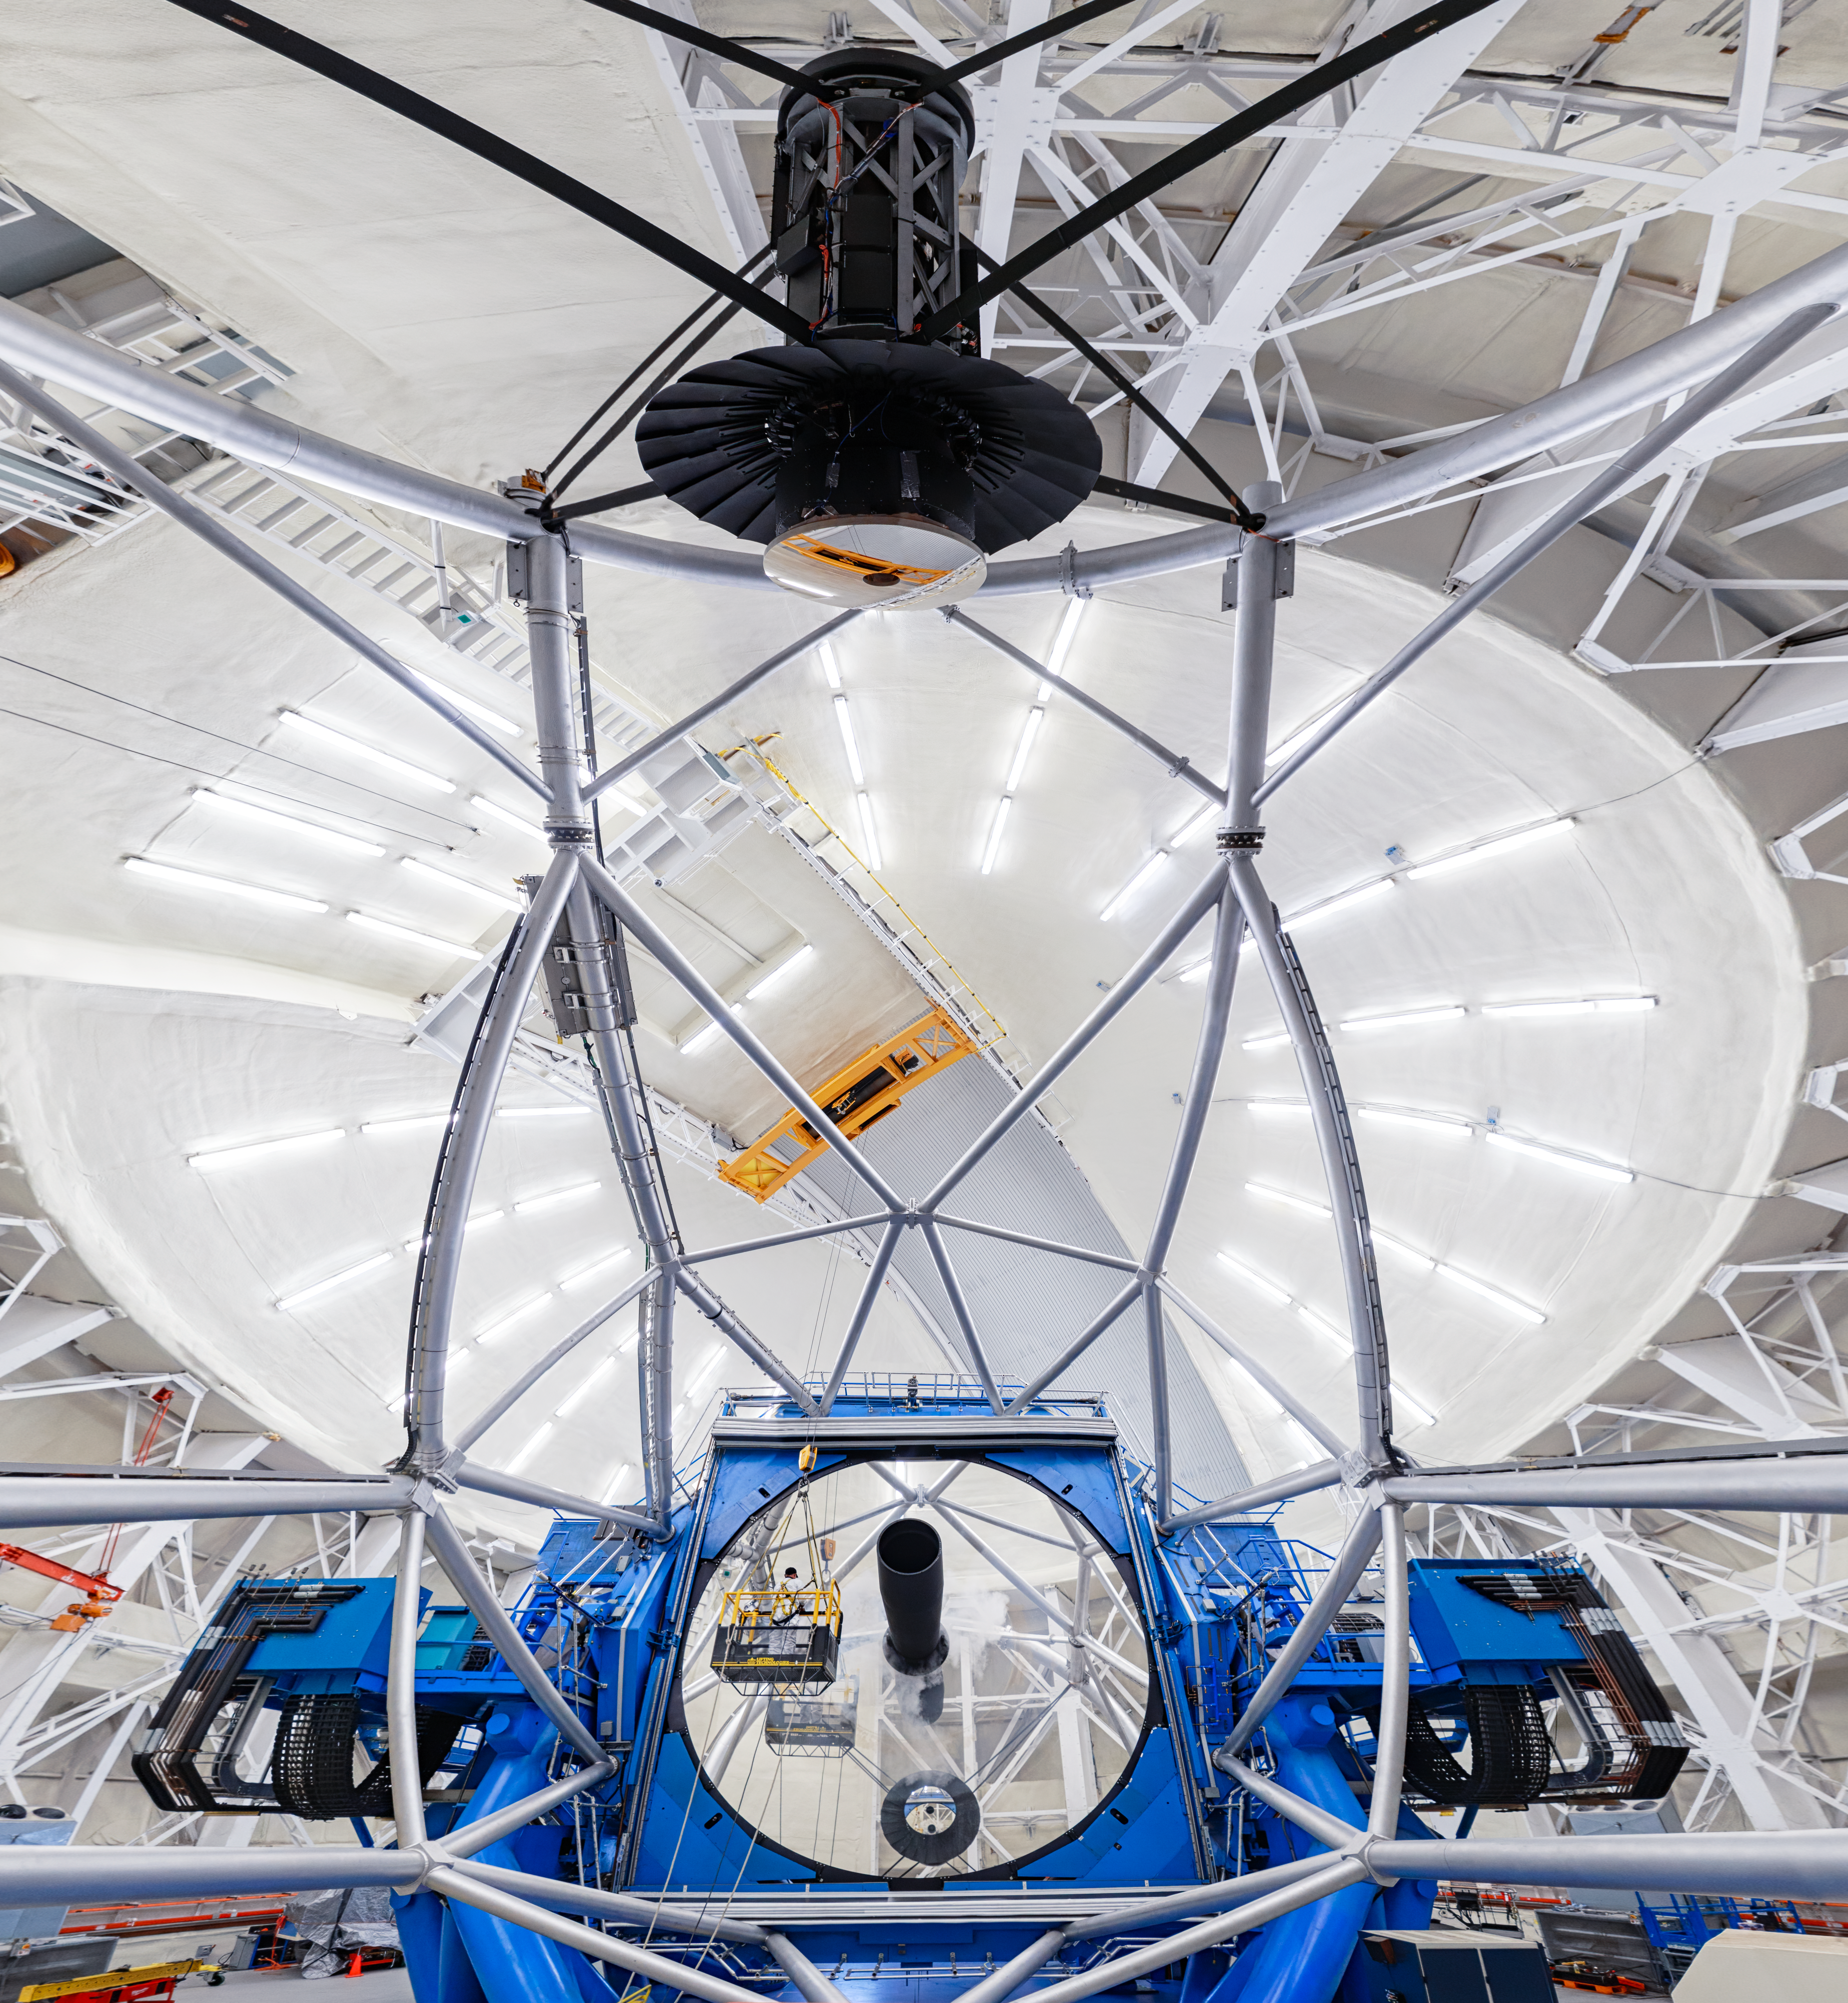

Gemini North Cleaning

A view of the Gemini North telescope being cleaned. Two workers can be seen in front of the huge 8-meter primary mirror. Gemini North is part of the International Gemini Observatory, a program of NSF NOIRLab.

Credit: NOIRLab/AURA/NSF/P. Horálek